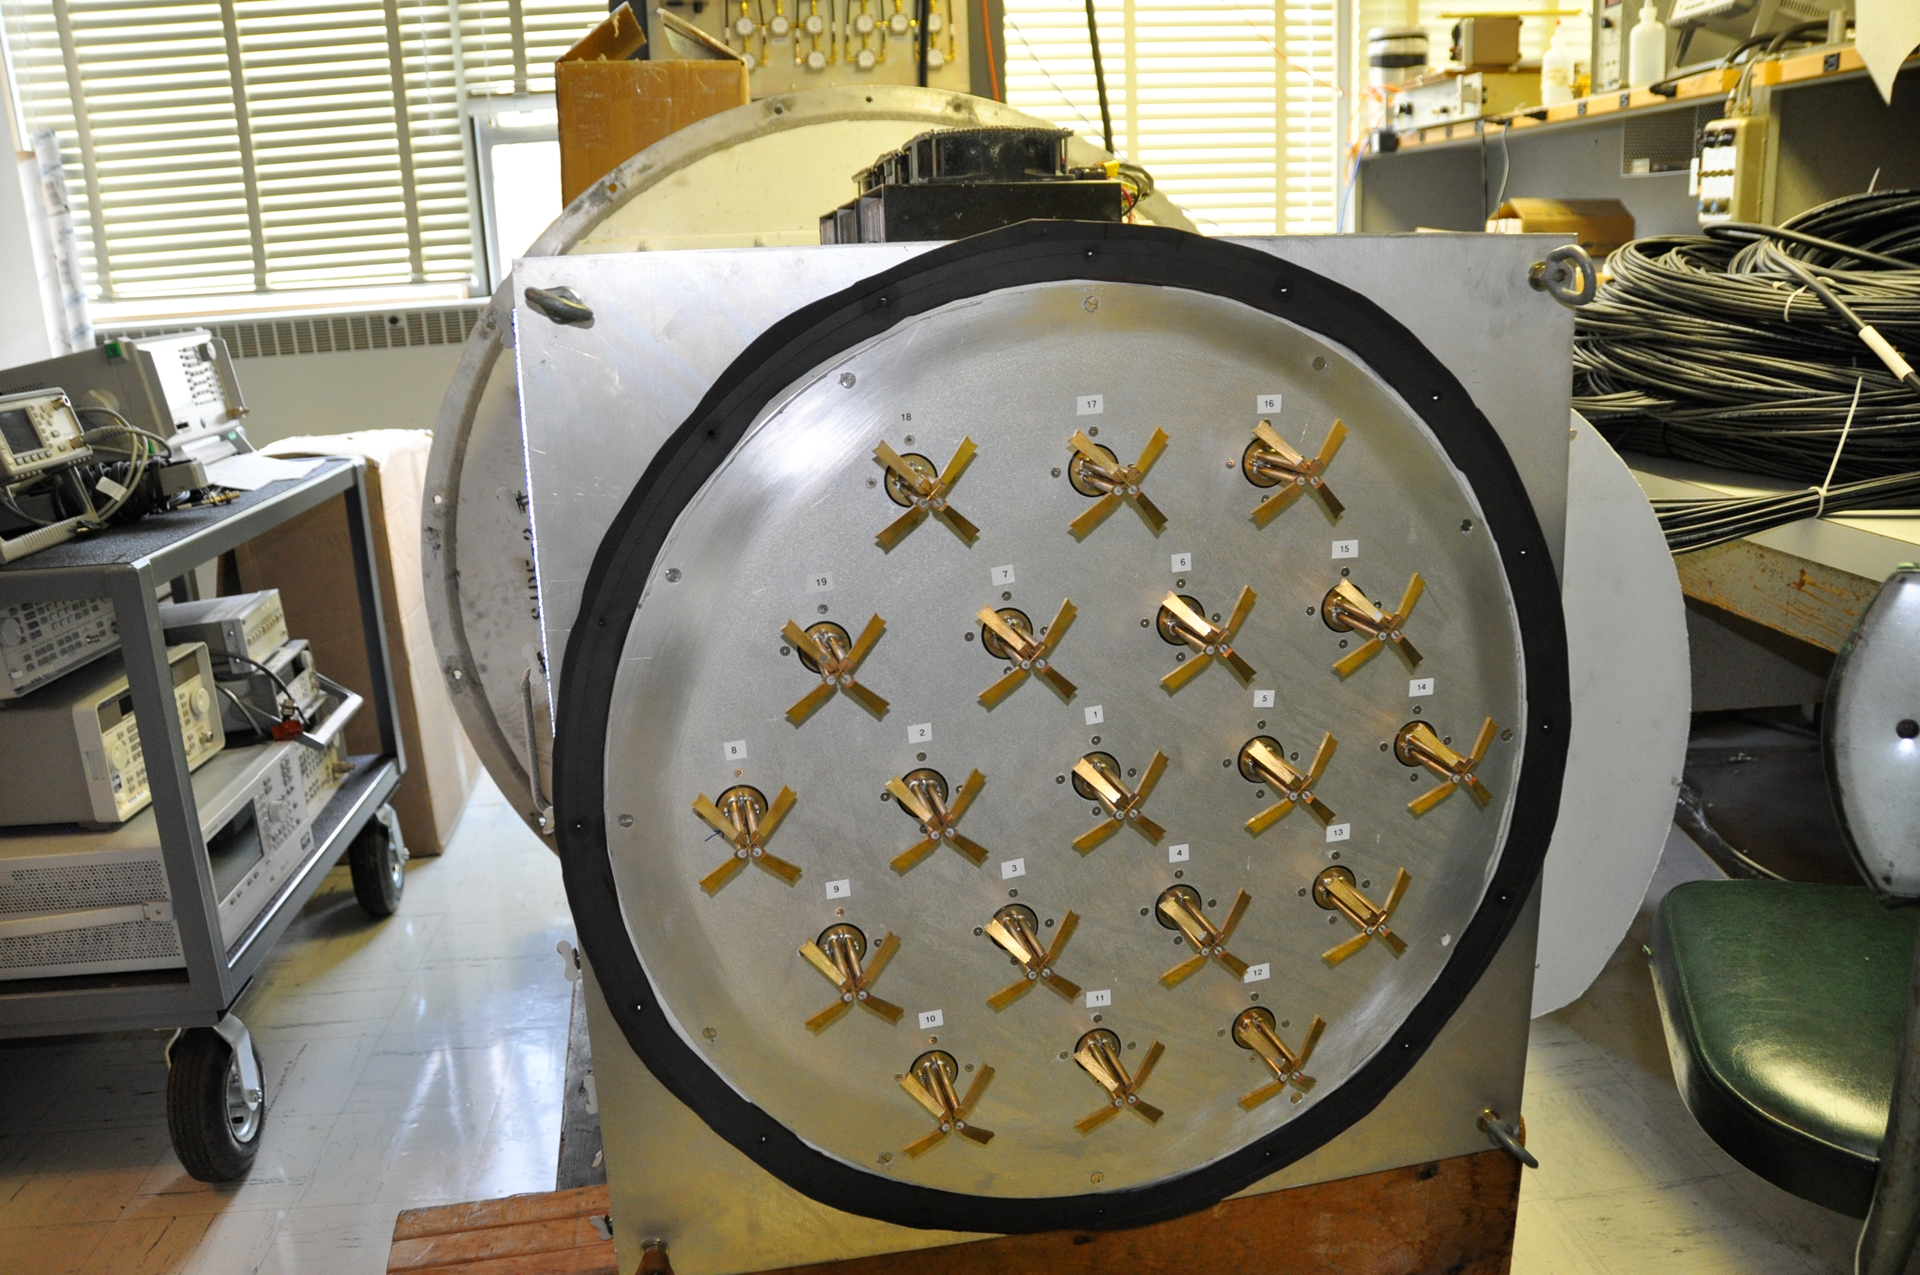

Phased Array Feed

This is a Phased Array Feed (PAF) for the Green Bank Telescope. It is put at the prime focus of the GBT. Each of the flanges is a crossed dipole antenna. There are 19 of these crossed dipoles. Their signals are sent to a digital signal processor which combines the signals from the 19 elements to form a single radio beam.

Credit: B. Saxton, NRAO/AUI/NSF